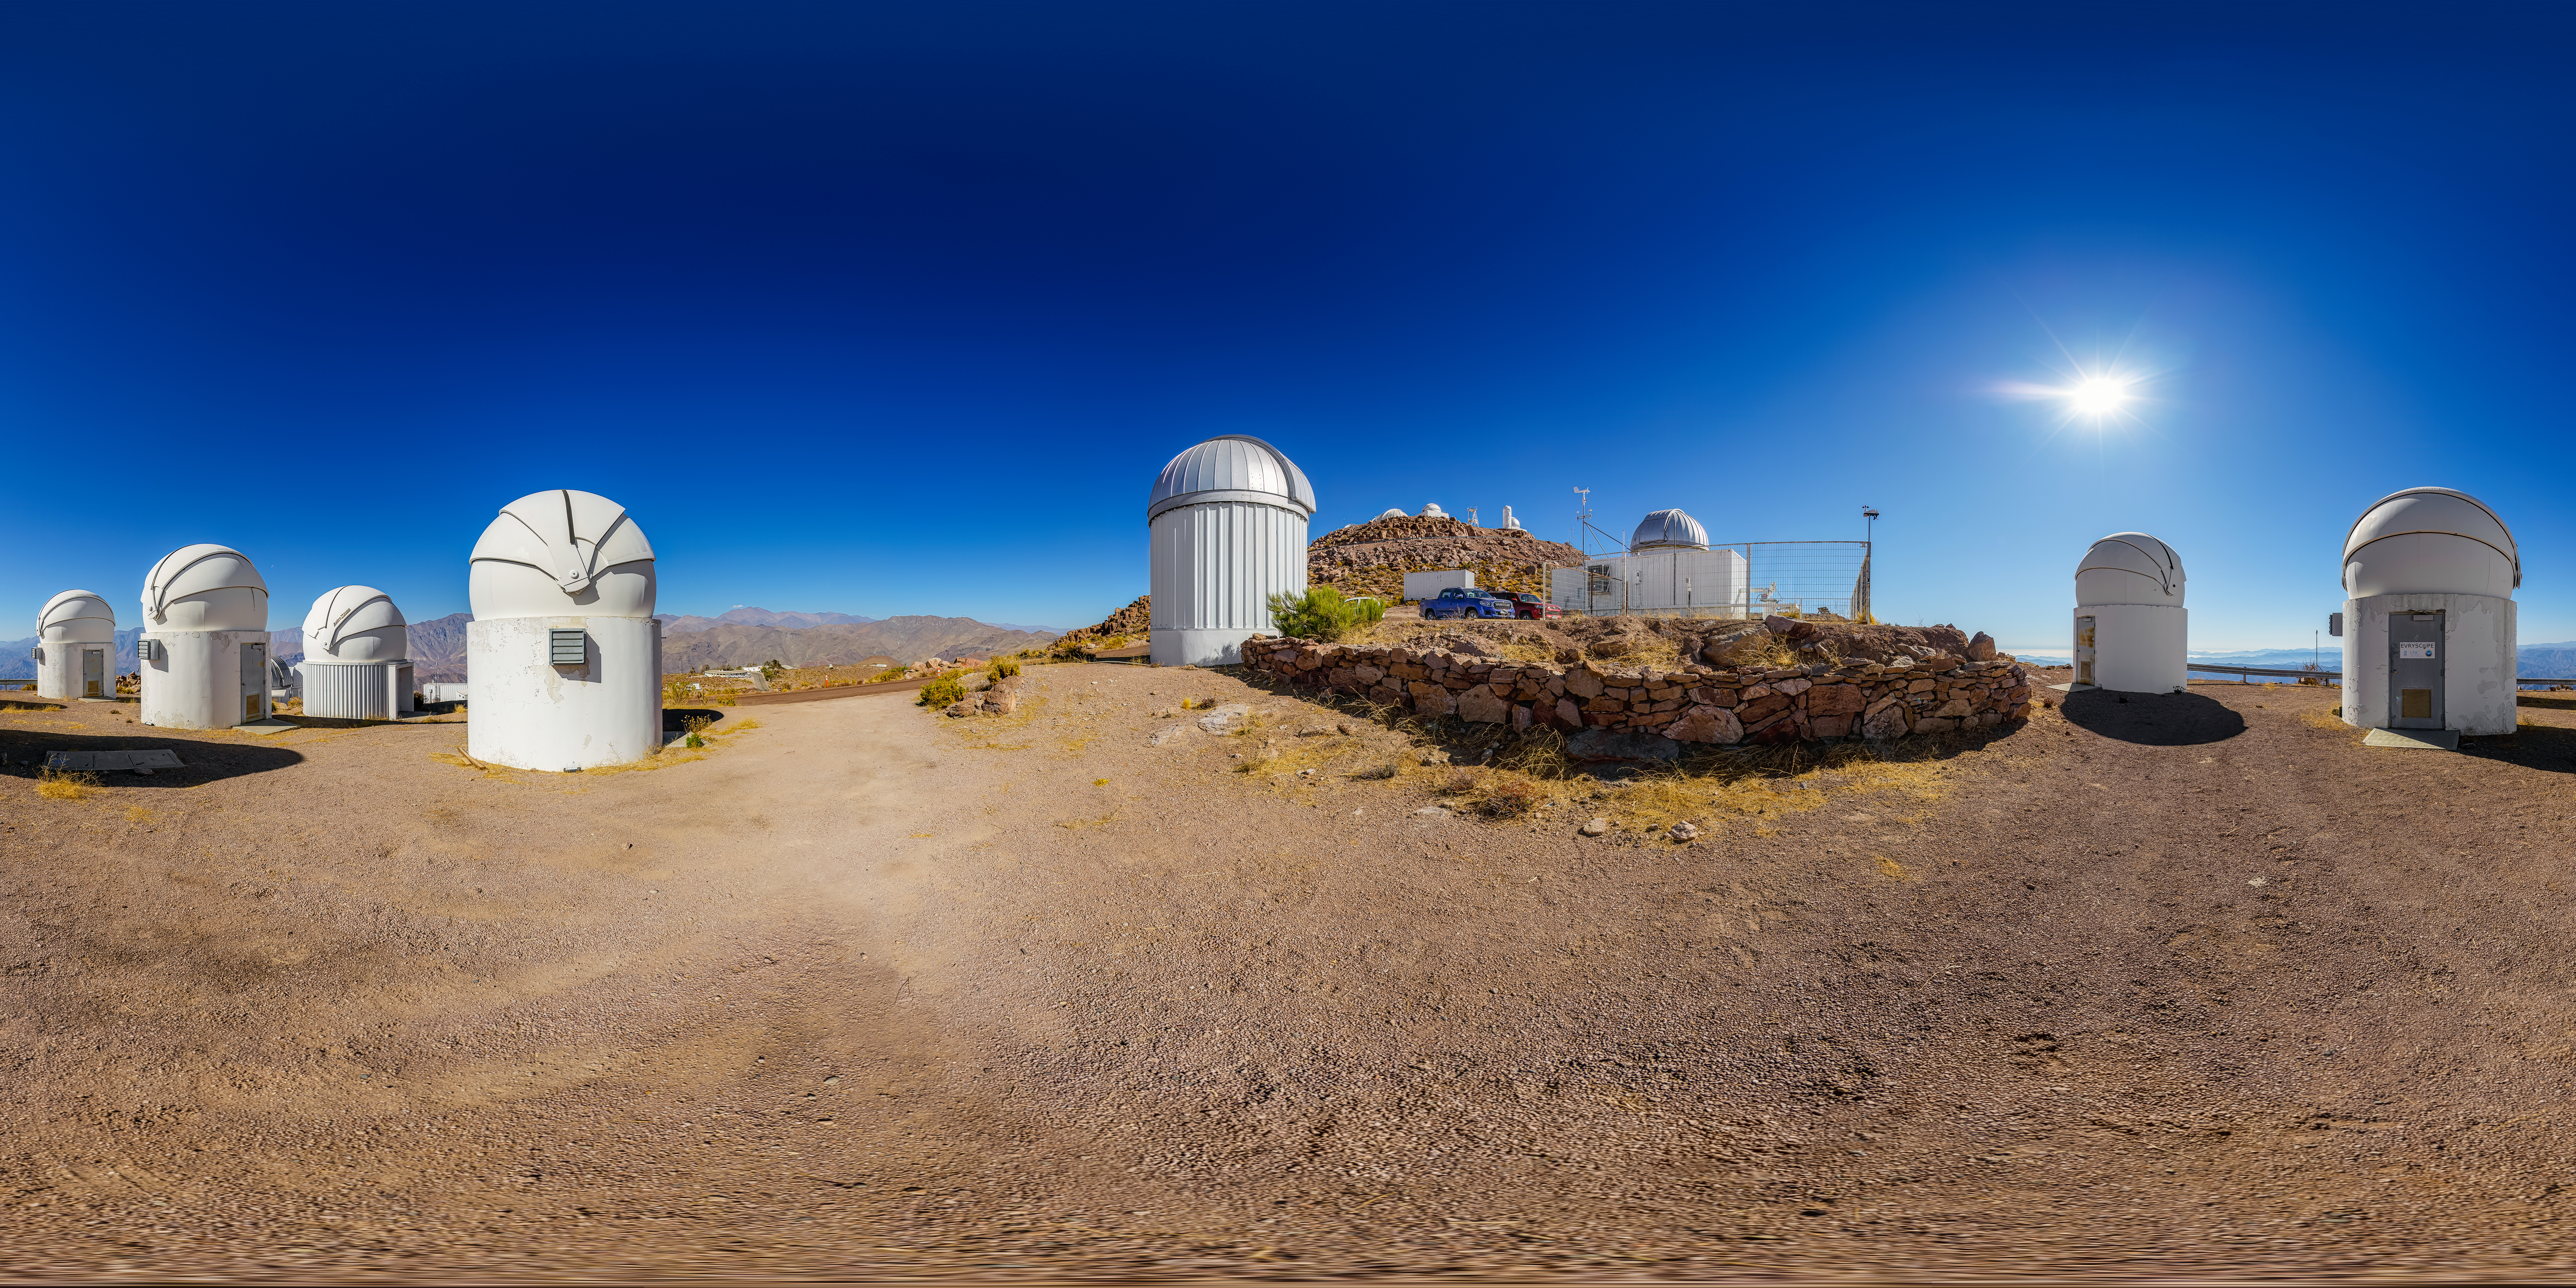

PROMPT and Evryscope-South Telescope 360 Panorama

A 360 panorama view of the Evryscope-South Telescope and the Panchromatic Robotic Optical Monitoring and Polarimetry Telescopes (PROMPT) #1, #2, #3, #5, #6, and #7 at Cerro Tololo Inter-American Observatory (CTIO), a Program of NSF NOIRLab, in Chile.

A fulldome version of this image can be found here.

Credit: NOIRLab/NSF/AURA/P. Horálek